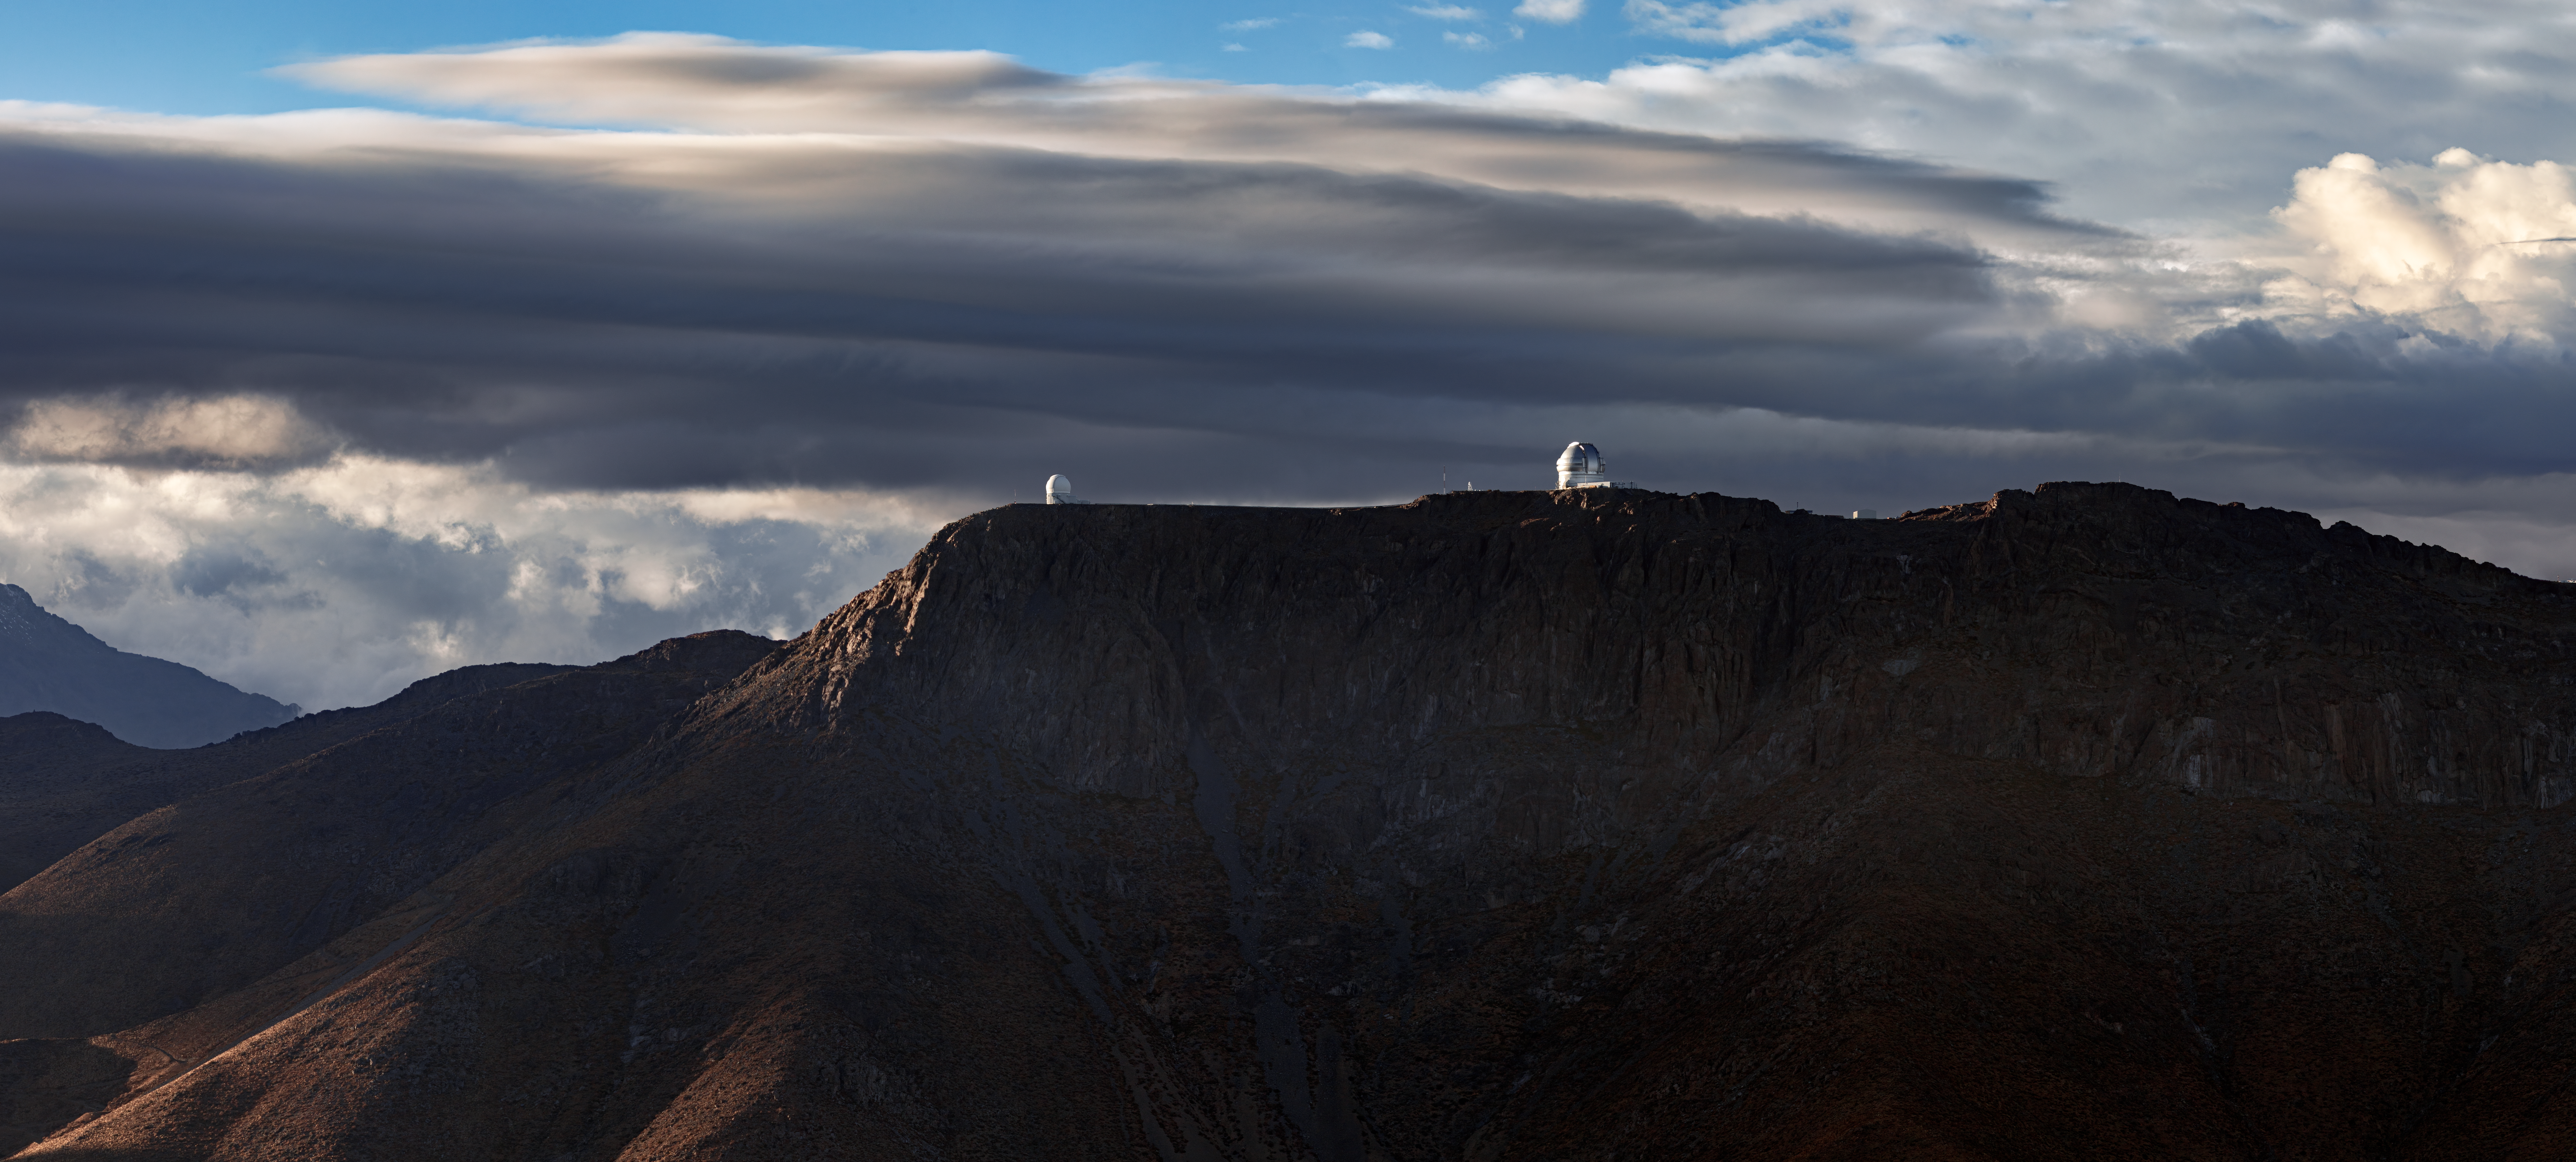

Crags and Clouds

Gemini South, part of the international Gemini Observatory, a Program of NSF NOIRLab, gleams against an unusually cloudy backdrop in this dramatic photo. The patch of sunlight that has picked out the telescope dome — visible to the right of this image — makes it look almost toy-like. In reality, the top of the dome is more than 15 stories above the mountaintop and weighs 780 tons! Breaks in the cloud also allow patches of sunlight to accentuate the craggy slopes of Cerro Pachón, the mountain which, at 2700 meters (8900 feet) high, hosts not only Gemini South but also Vera C. Rubin Observatory, currently under construction and also a Program of NSF NOIRLab. To the left in the photo the SOAR Telescope is seen, a state-of-the-art 4.1-meter telescope managed by a consortium of partners that includes NOIRLab.

Cloudy skies like these are a rare sight at Cerro Pachón. The arid conditions high in the Andes usually provide astronomers with almost unimpeded access to the southern night sky all year round.

Credit: International Gemini Observatory/NOIRLab/NSF/AURA/B. Tafreshi